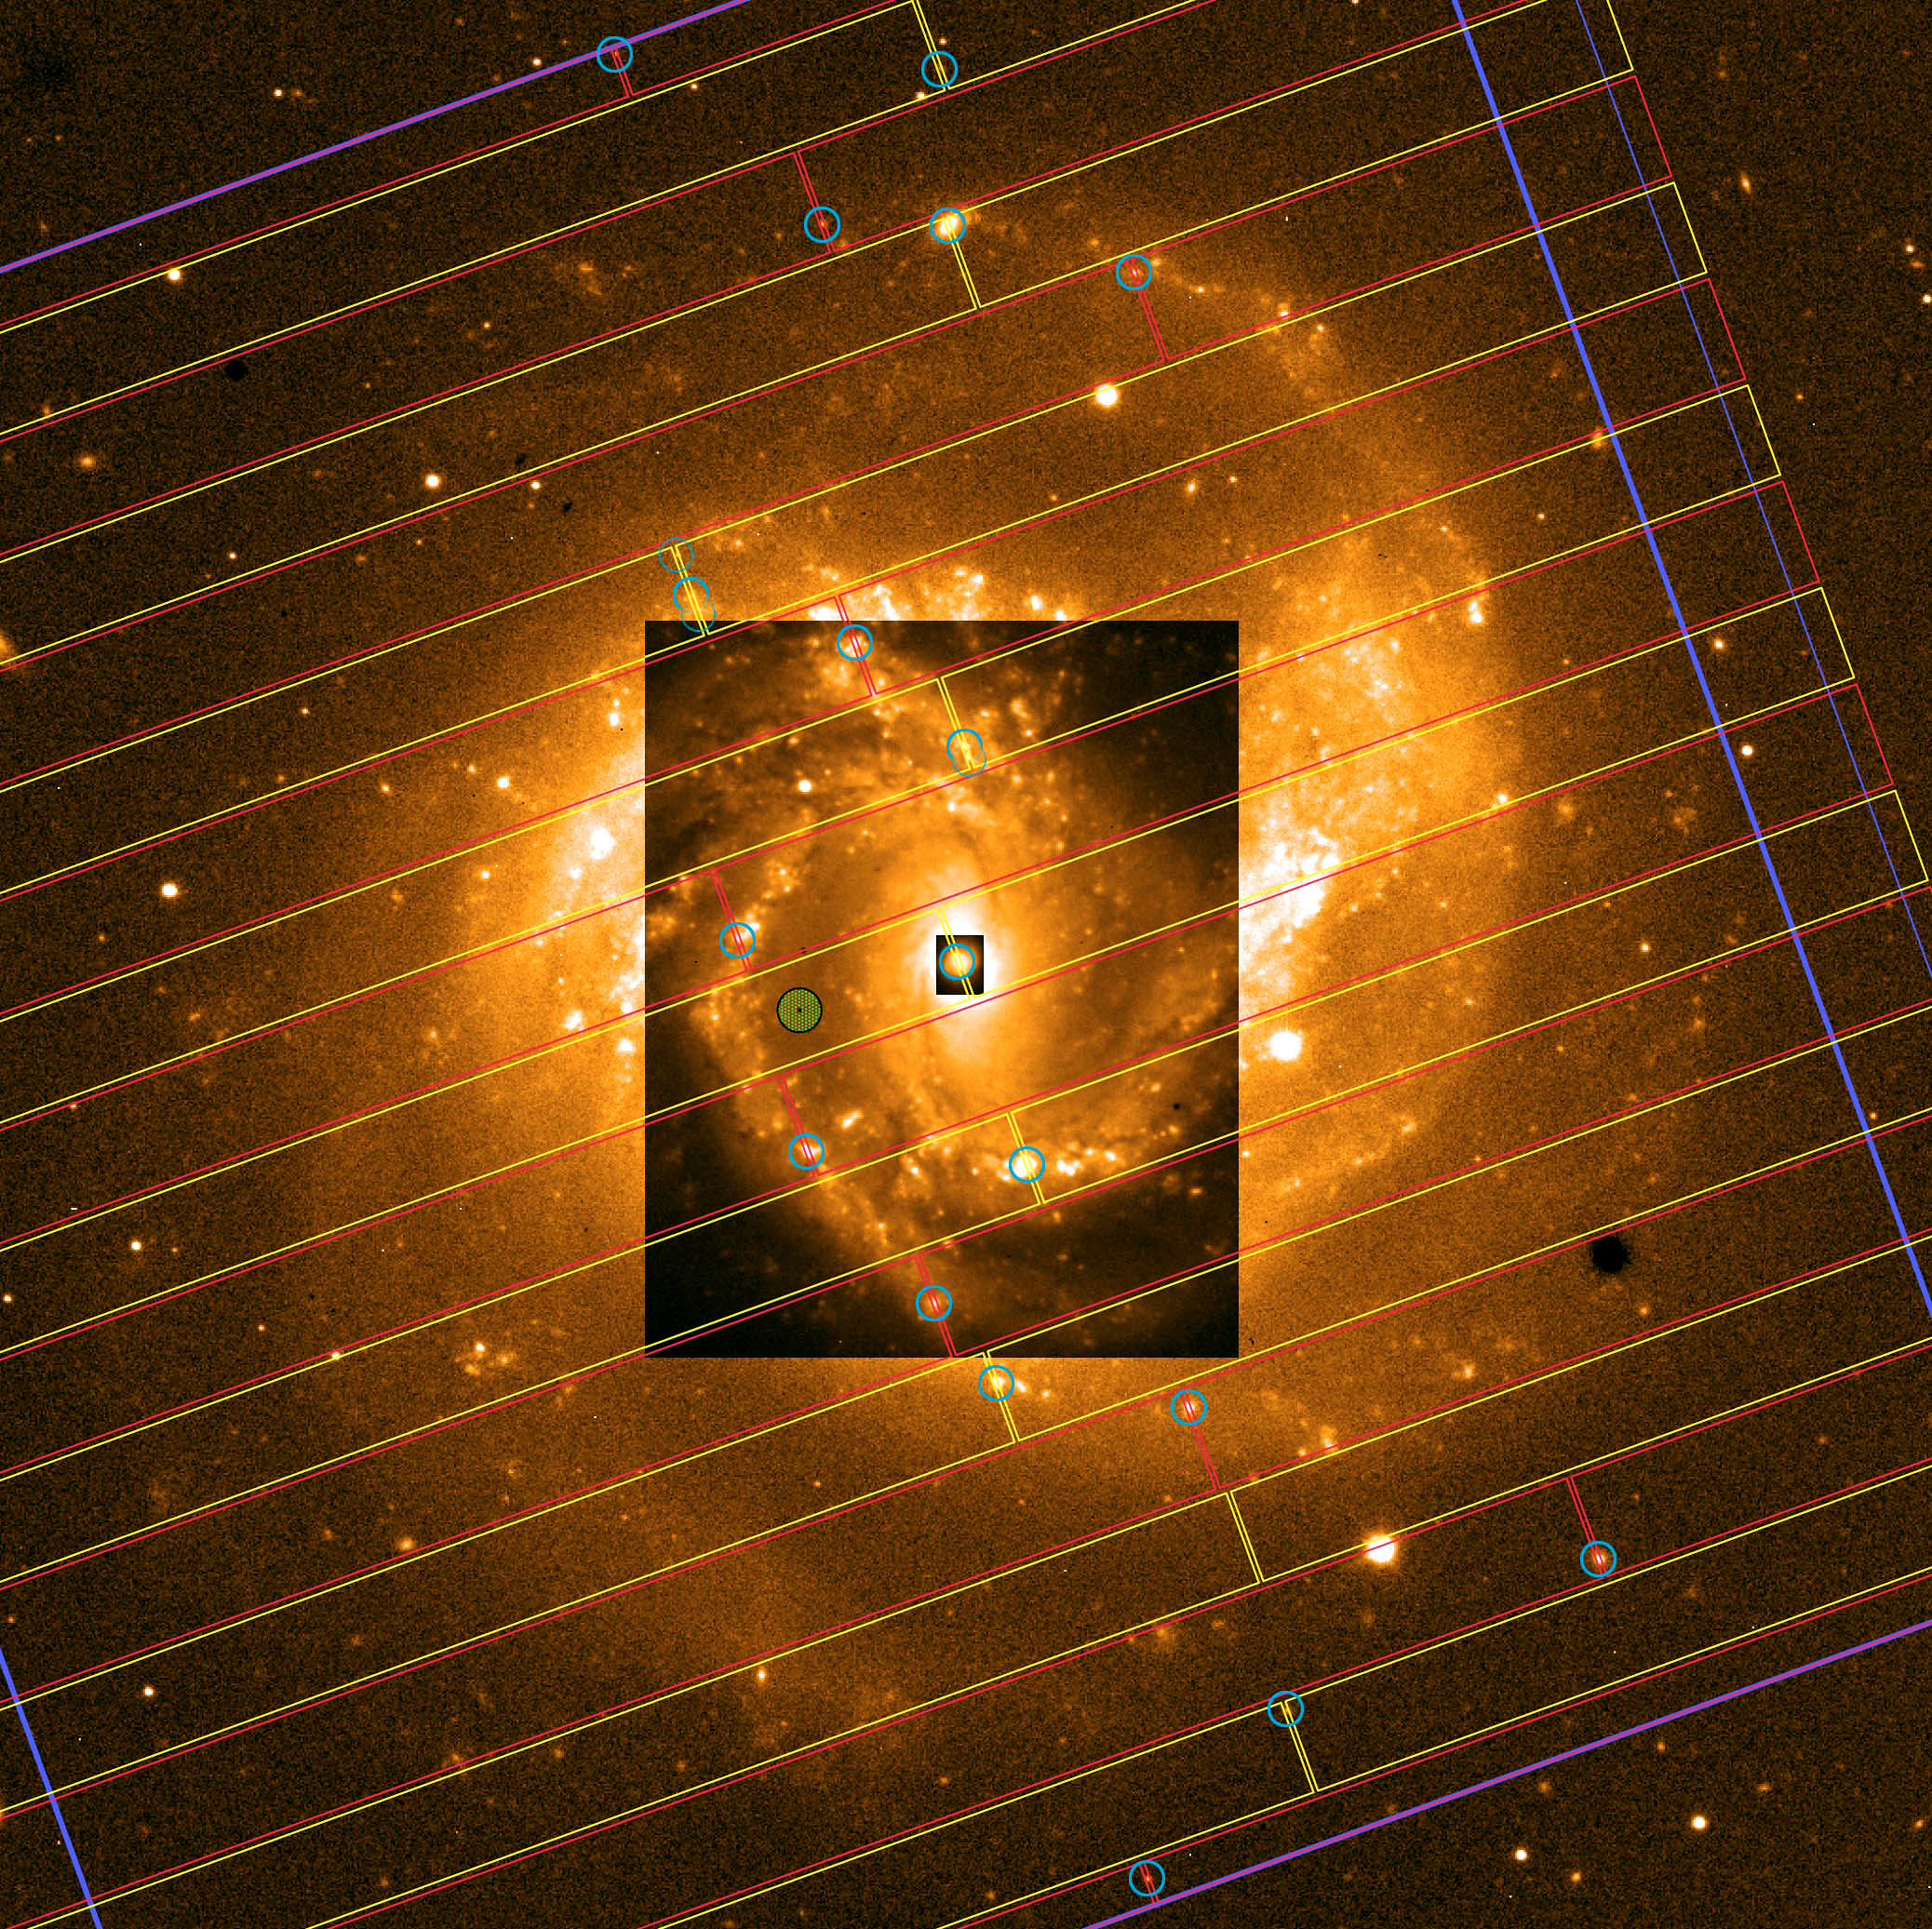

MOS observation of spiral galaxy NGC 4303

The very efficient multi-object-slit observing technique with the multi-mode instrument FORS1 is demonstrated on the Virgo cluster galaxy NGC 4303. Nineteen moveable slits at the instrument focal plane are positioned so that the faint light from several H II regions in this galaxy can pass into the spectrograph, while the much stronger "background" light (from the nearby areas in the galaxy and, to a large extent, from the Earth''s upper atmosphere) is blocked by the mask.

Credit: ESO